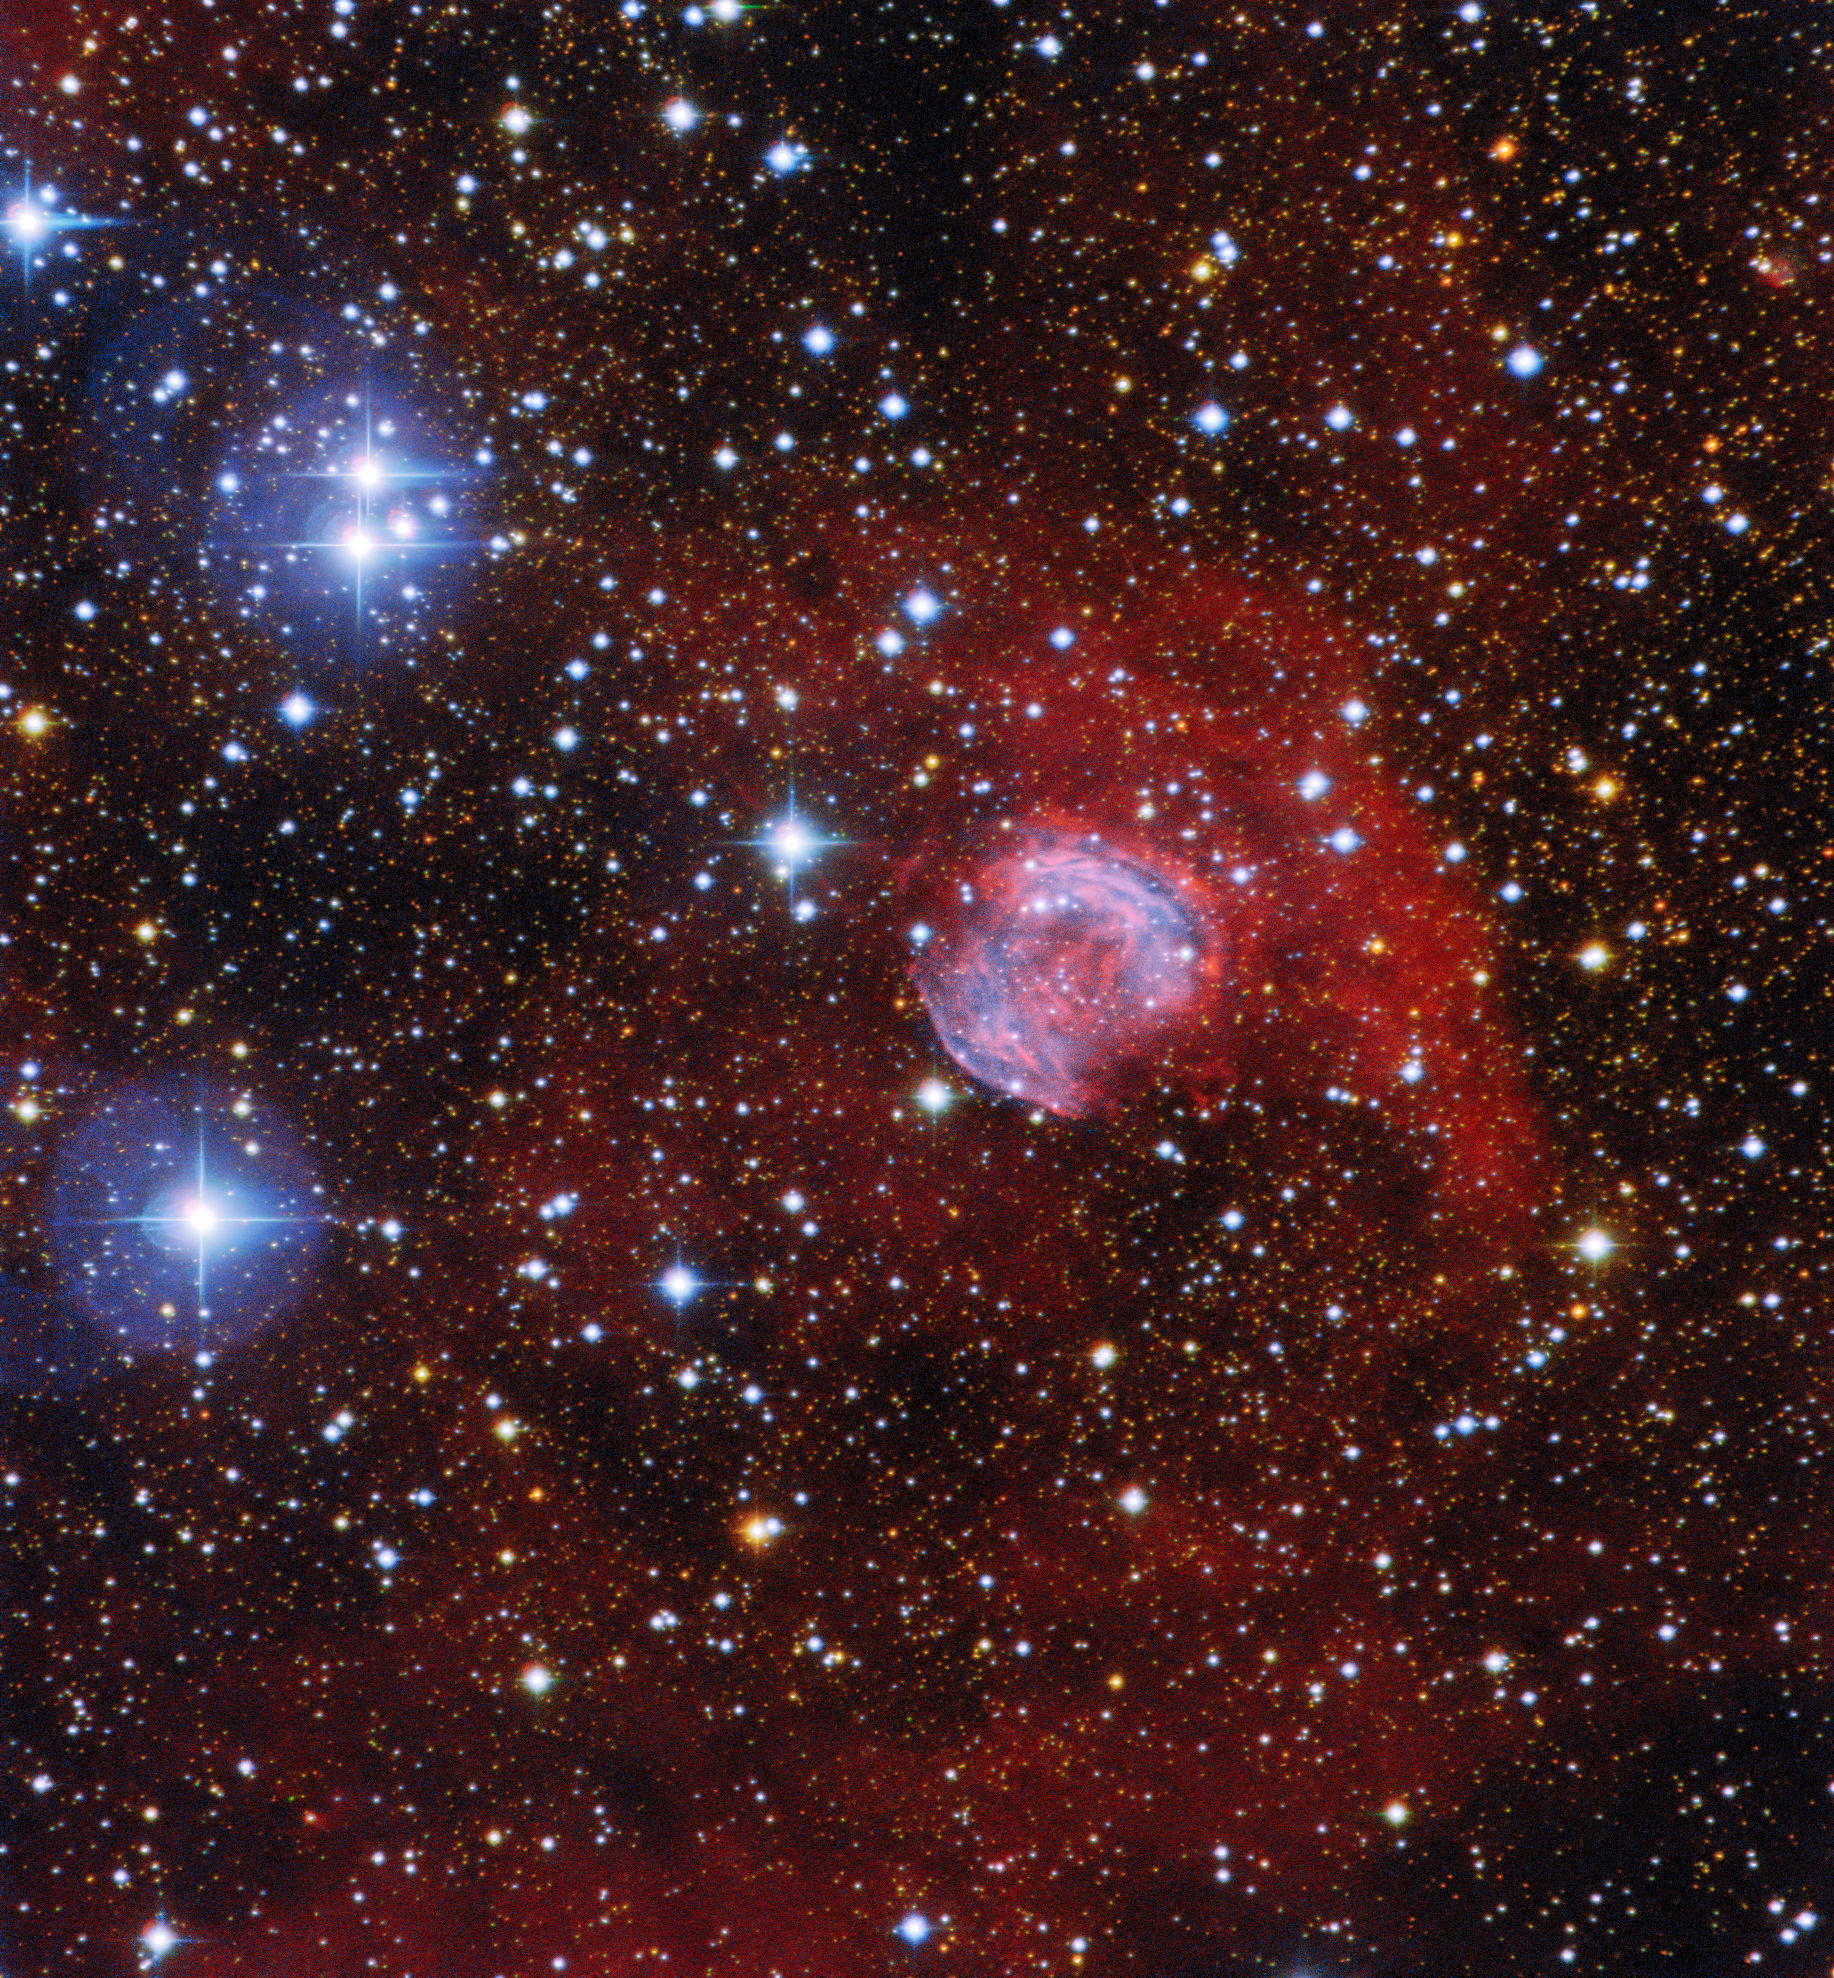

A Giant’s Funeral Pyre

This image shows the planetary nebula Sh2-42 in the constellation Sagittarius, and was captured by using the SMARTS 0.9-meter Telescope at Cerro Tololo Inter-American Observatory, a Program of NSF NOIRLab. Despite the name, planetary nebulae have nothing to do with planets — they are spectacular funeral pyres formed by red giant stars at the end of their lives. As these giant stars expand and throw their outer gaseous layers into space, the hot exposed core of the star ionizes the surrounding material, causing it to glow in a range of vivid colours. As it reaches the end of its life, our own Sun is expected to form a planetary nebula — but not for another 5 billion years!

Credit: CTIO/NOIRLab/NSF/AURA Acknowledgment: Image processing: T. A. Rector (University of Alaska Anchorage/NSF NOIRLab), M. Zamani & D. de Martin (NSF NOIRLab)